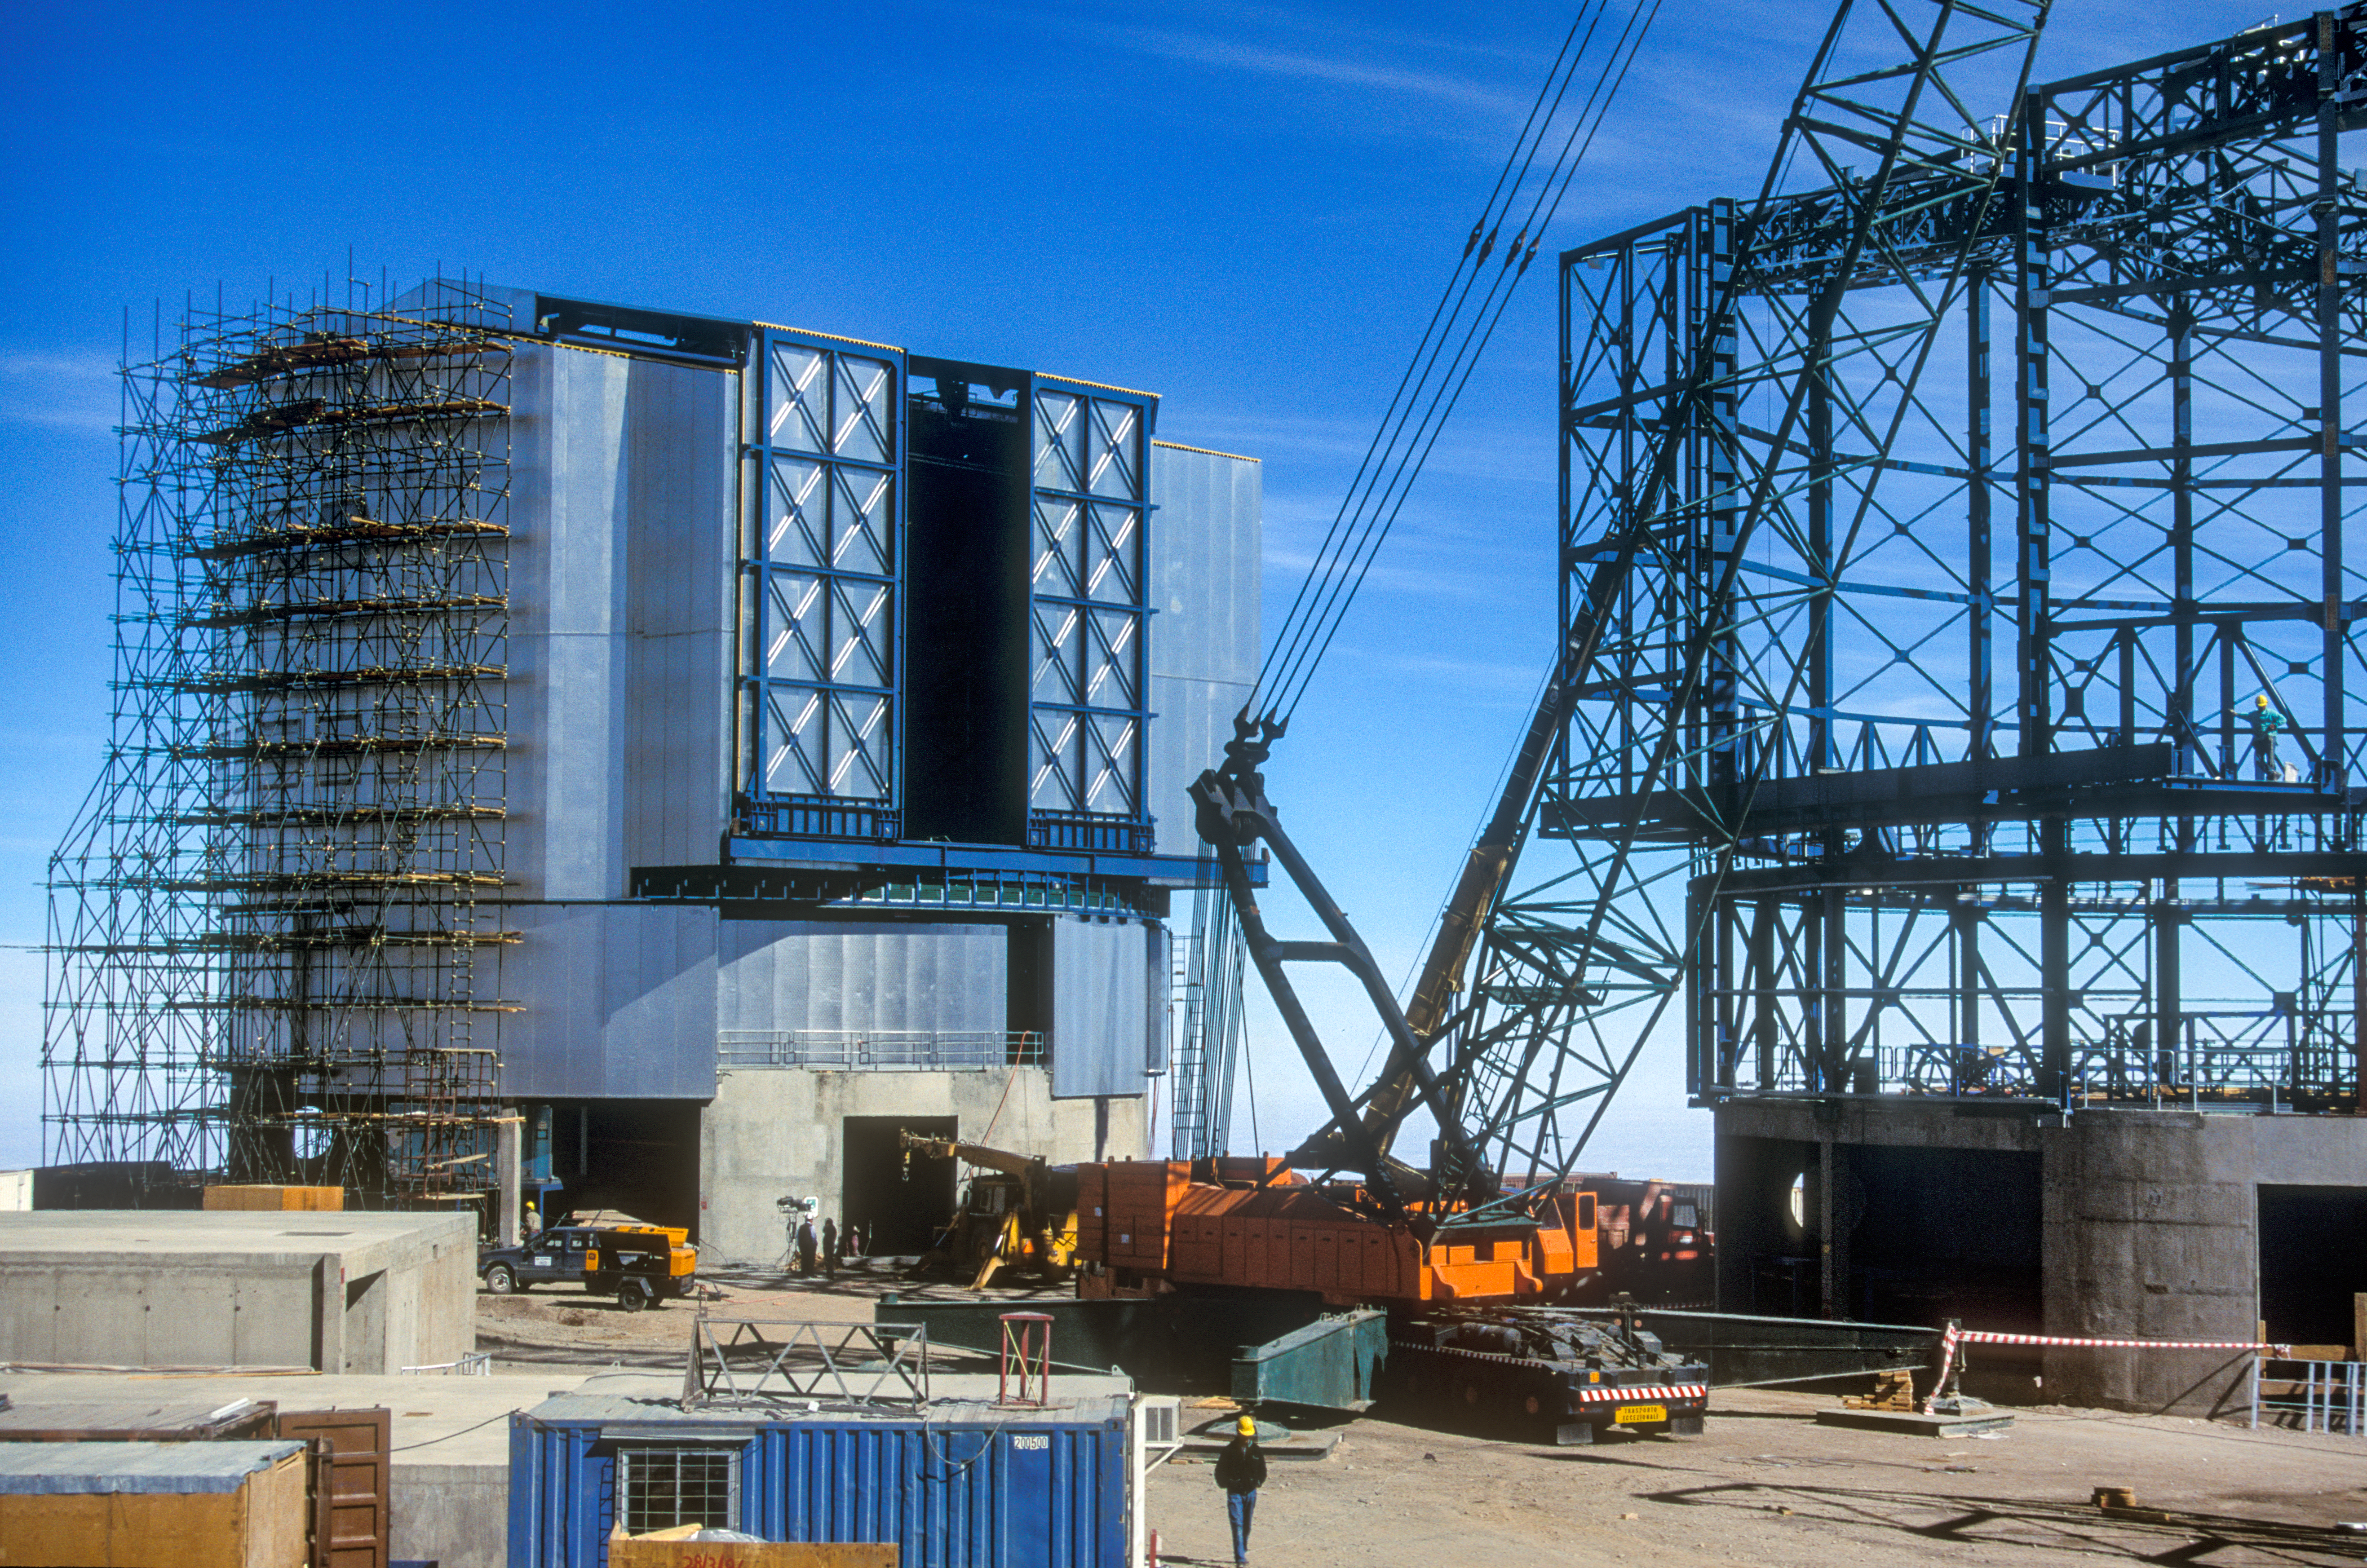

Building the first Unit Telescopes

The almost-finished dome of UT1 (Antu) stands next to the empty steel frame of UT2 (Kueyen).

Credit: G.Hüdepohl (atacamaphoto.com)/ESO